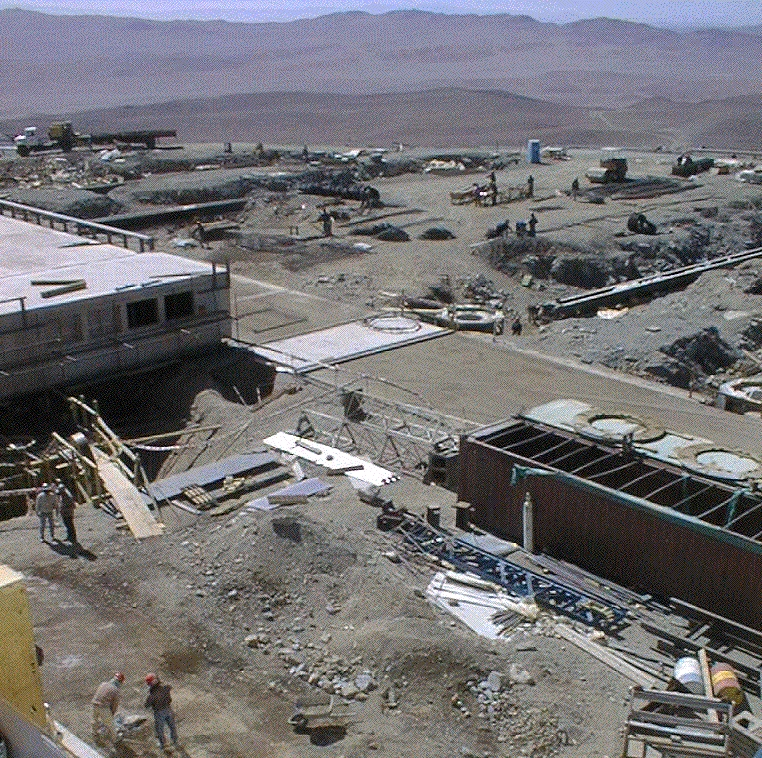

Paranal mountain platform

View of the mountain platform where the foundations for the moveable Auxiliary Telescopes that form part of the VLT Interferometer (VLTI) are located.

Credit: ESO